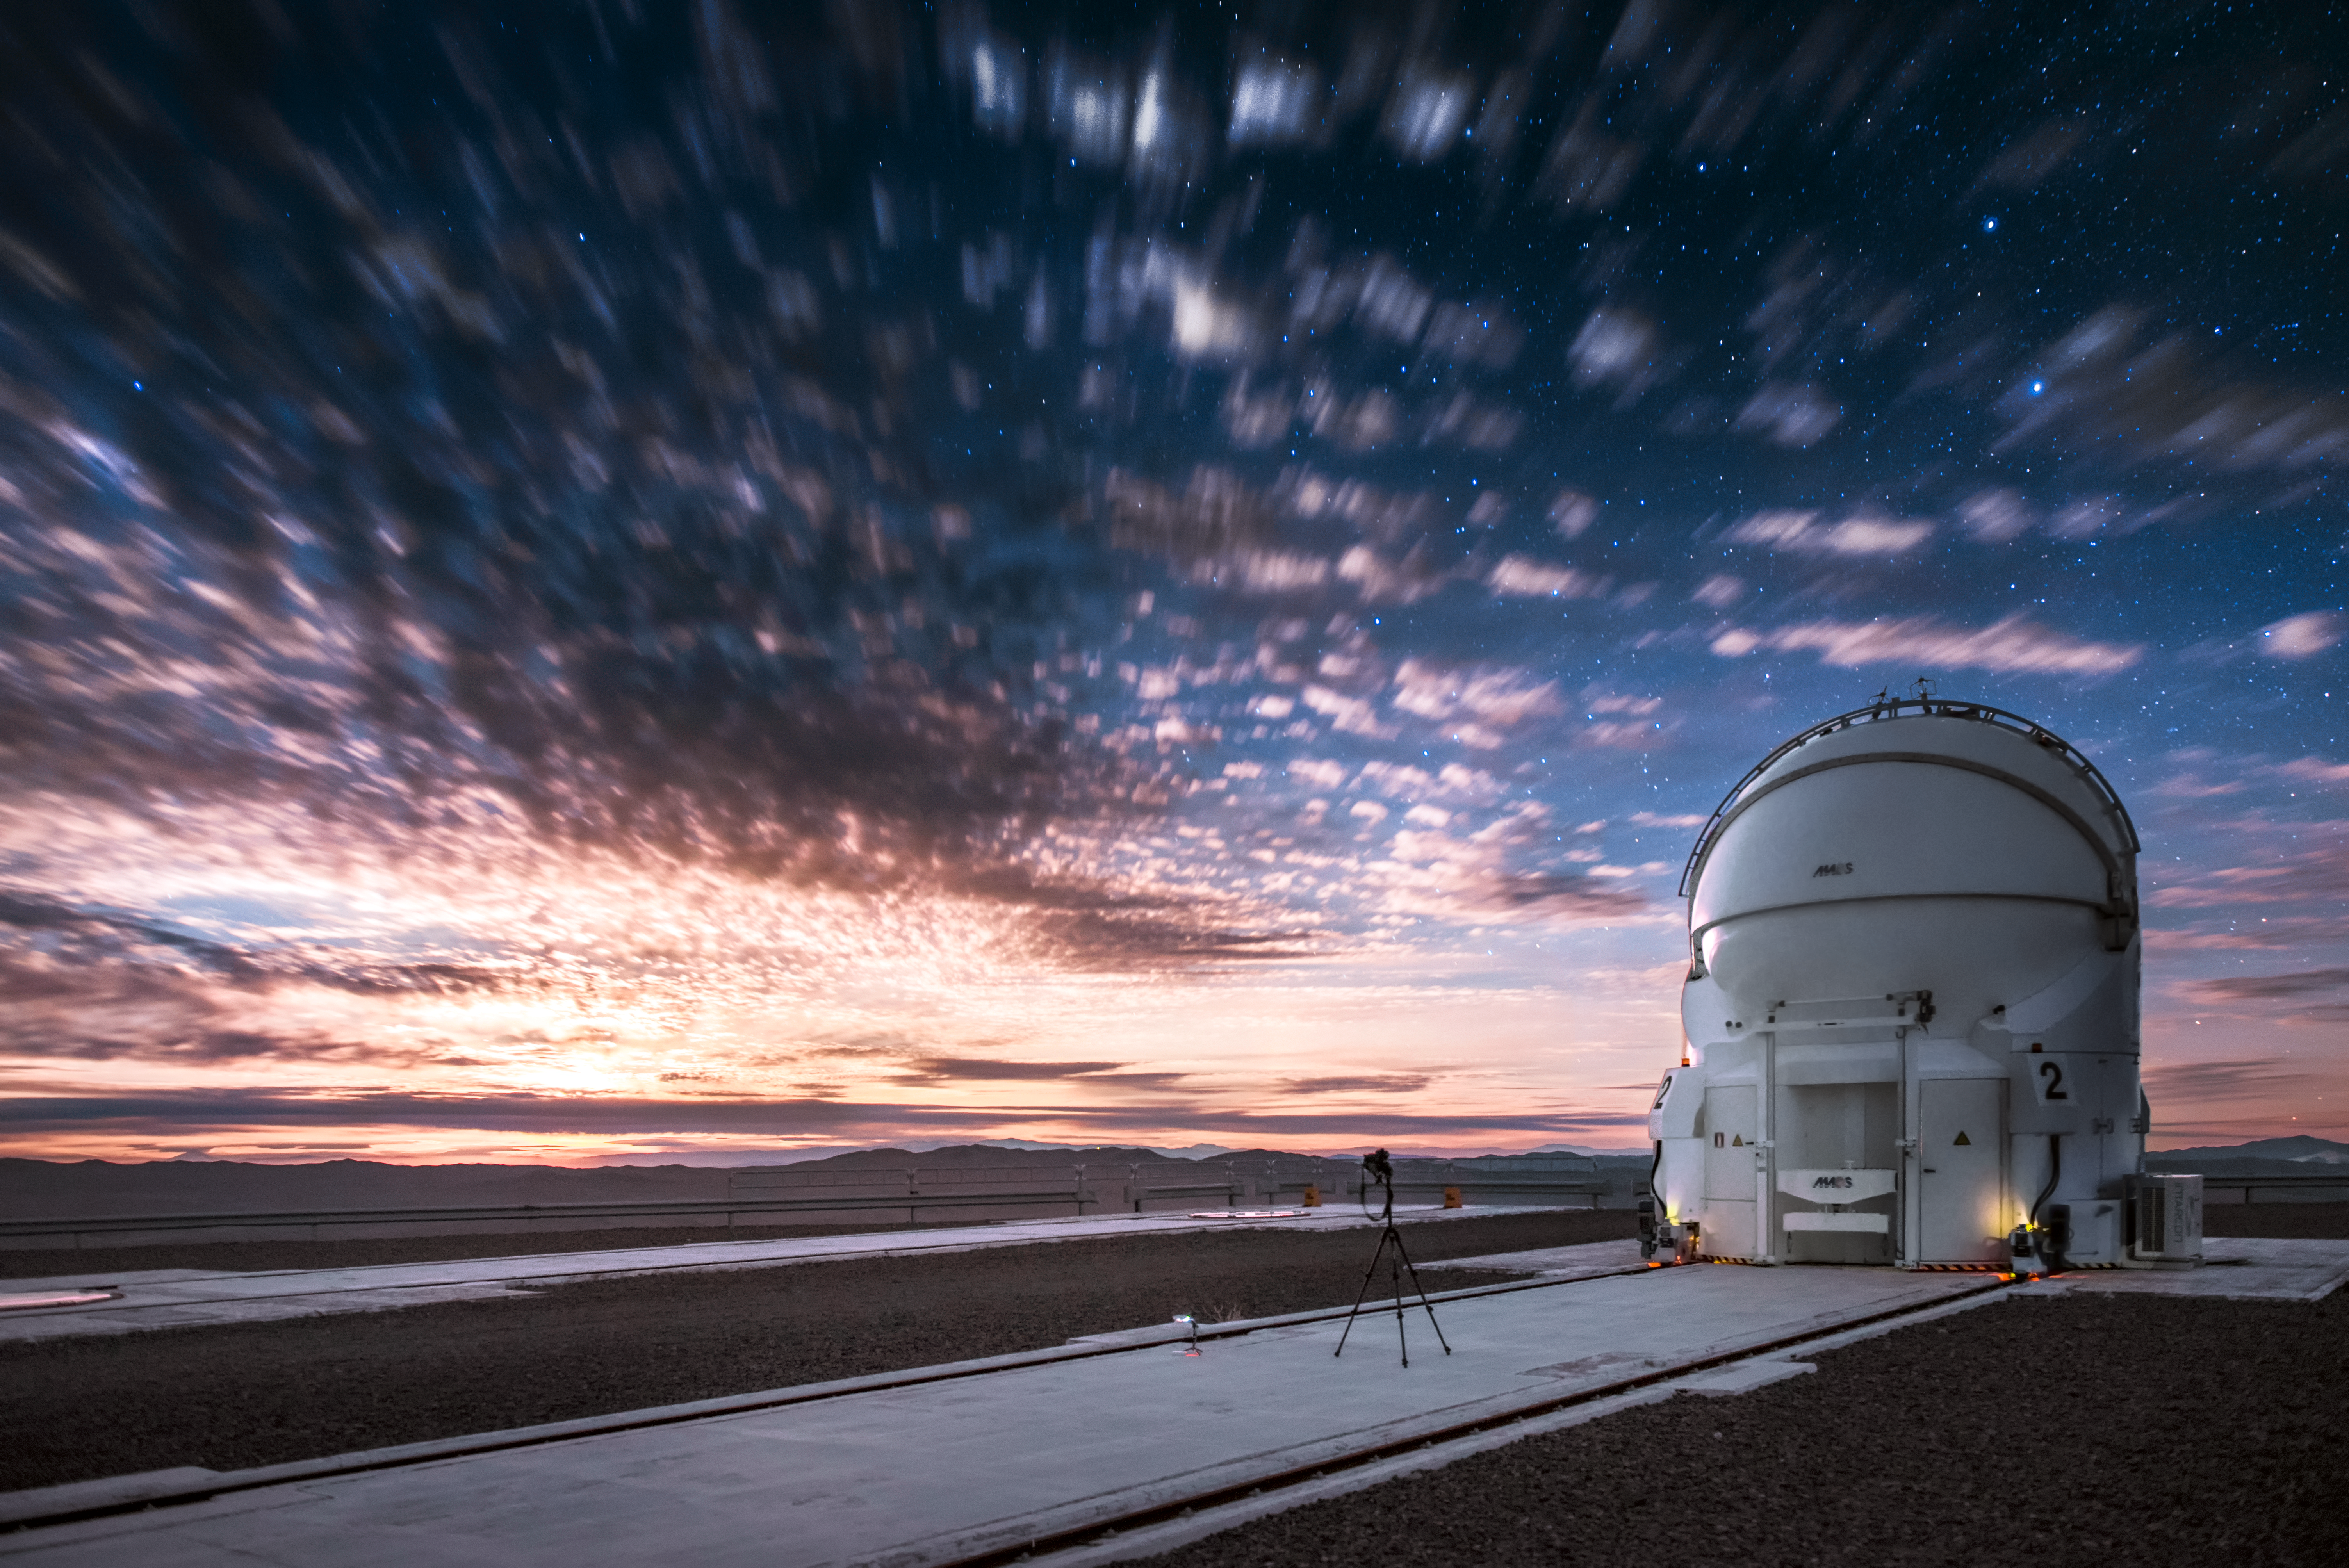

Clouds over Paranal

Overcast skies above ESO's Very Large Telescope (VLT) conceal the cosmos from prying eyes. A lone Auxiliary Telescope (AT), one of four that comprise the VLT, is seen in the foreground.

Credit: ESO/A. Ghizzi Panizza (www.albertoghizzipanizza.com)